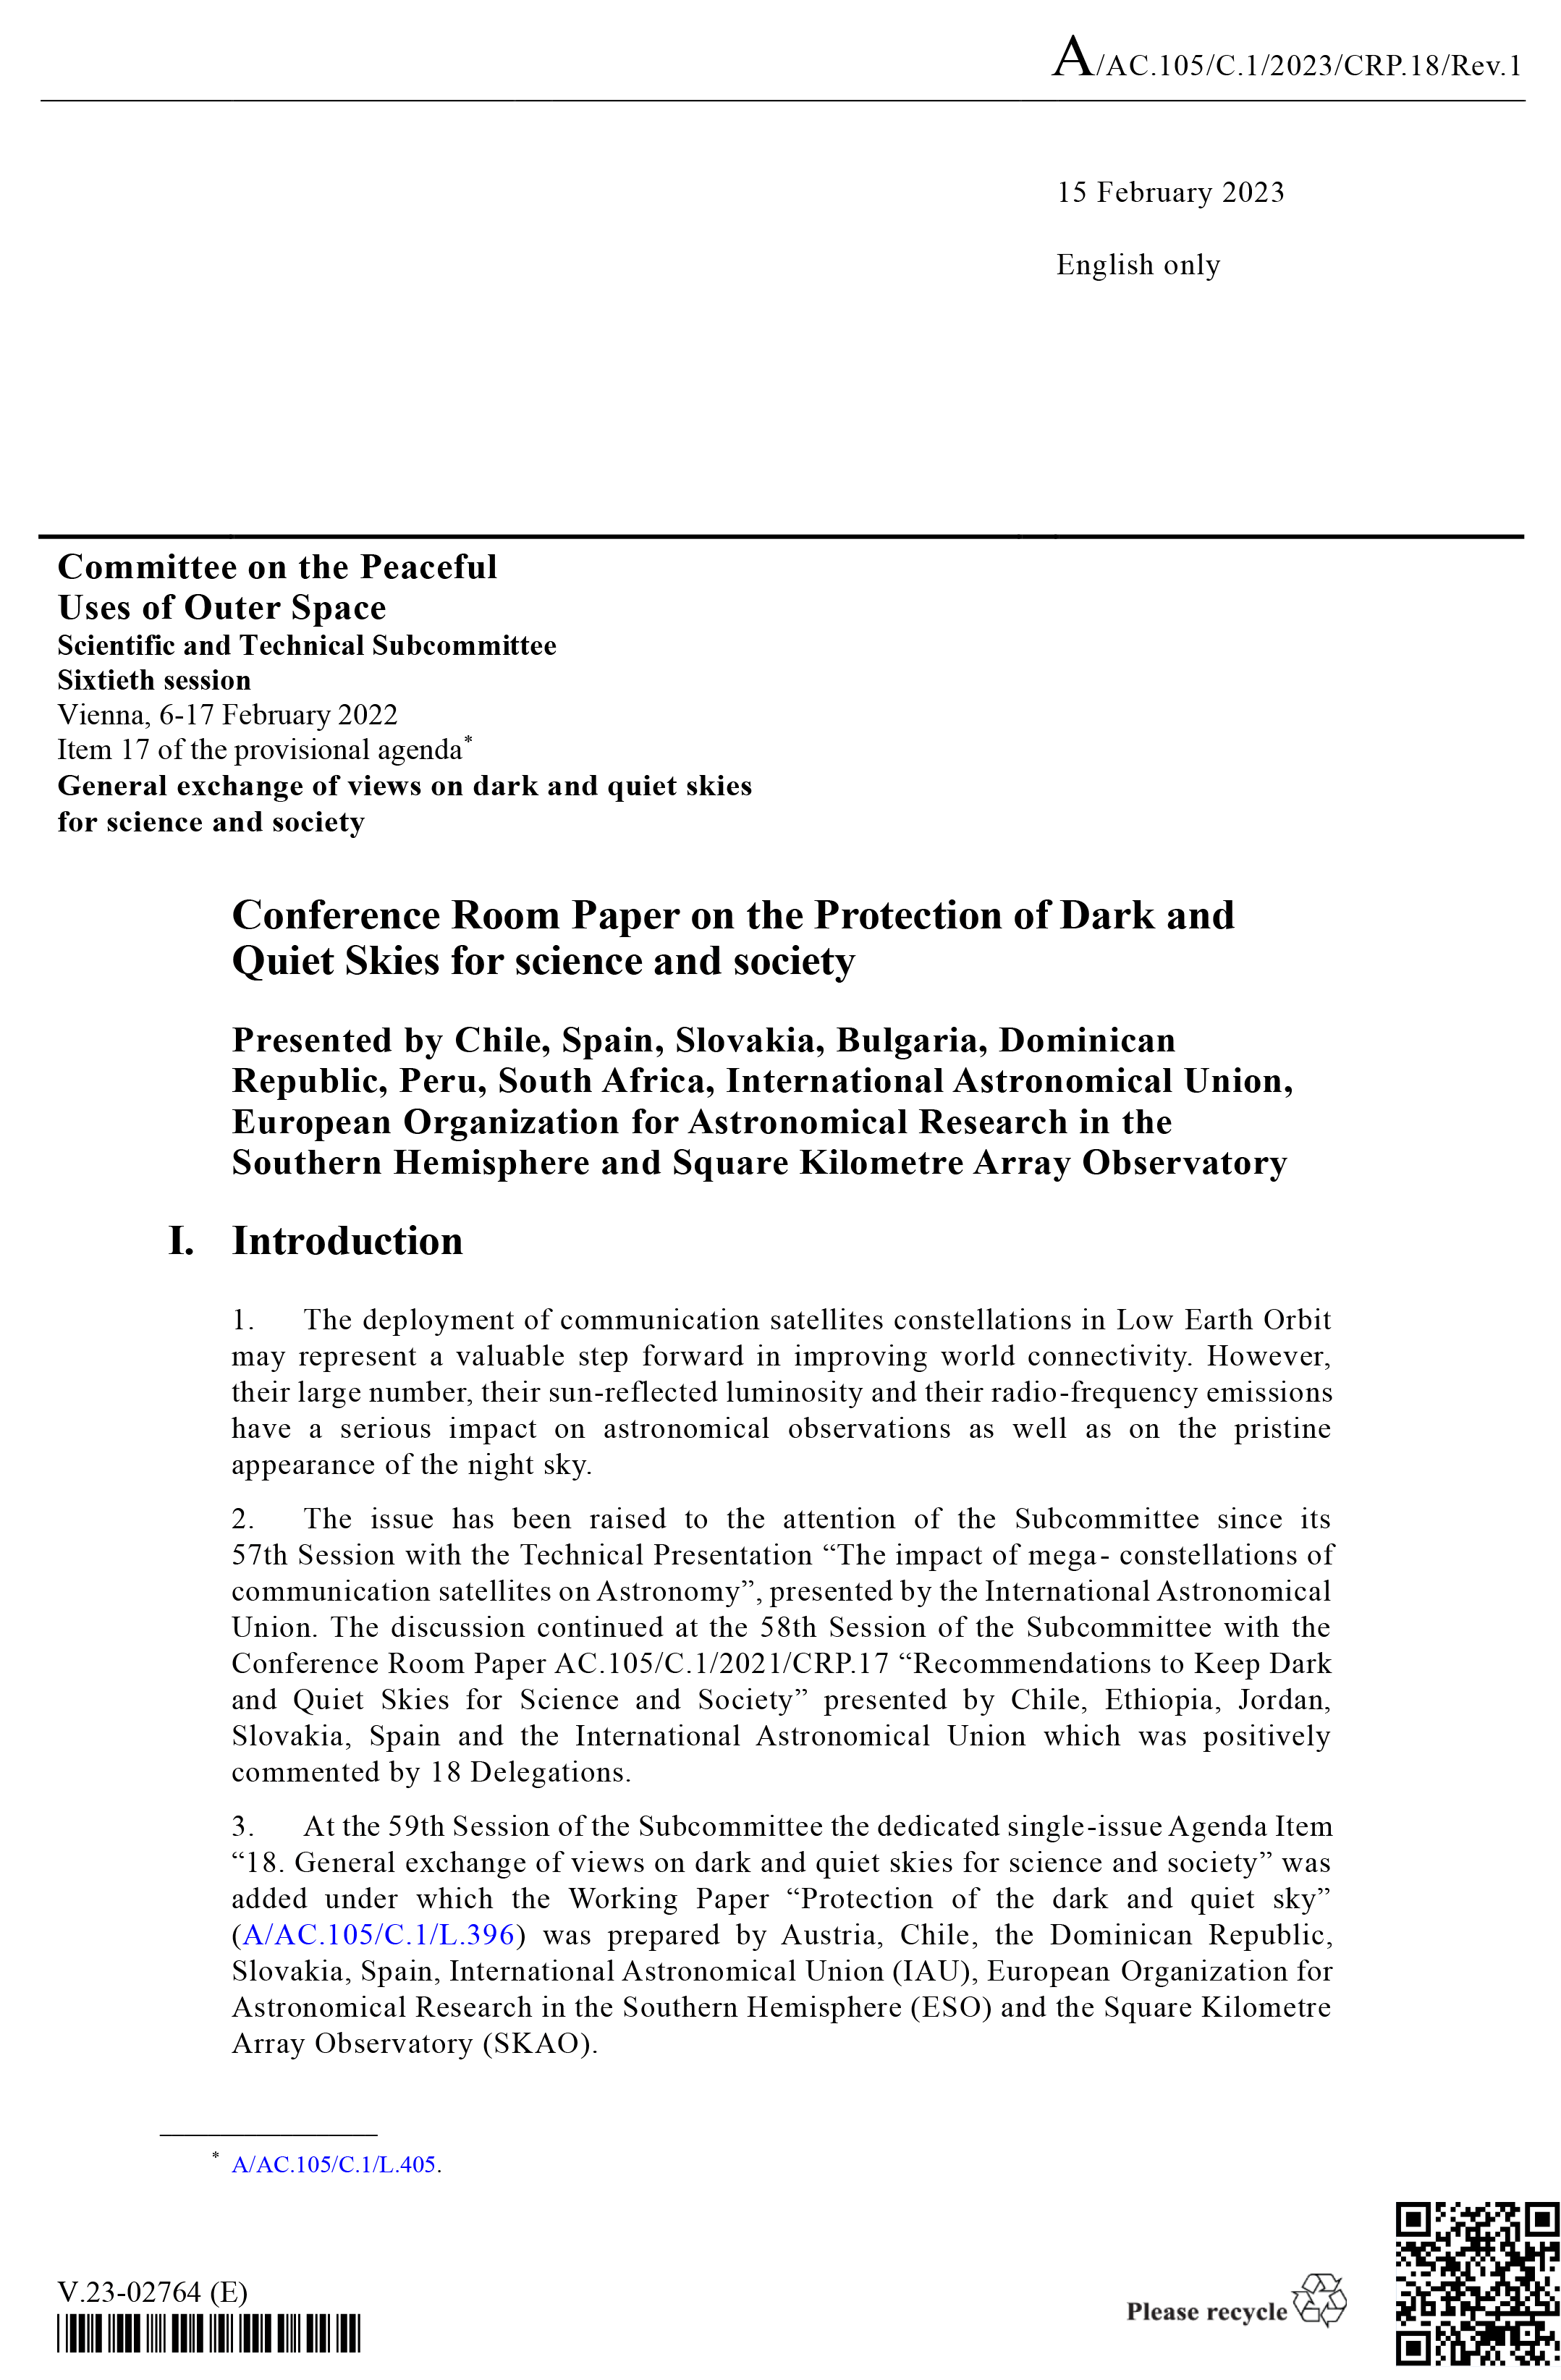

Cover of Conference Room Paper

Cover of Conference Room Paper on the Protection of Dark and Quiet Skies for Science and Society.

Credit: UN/IAU